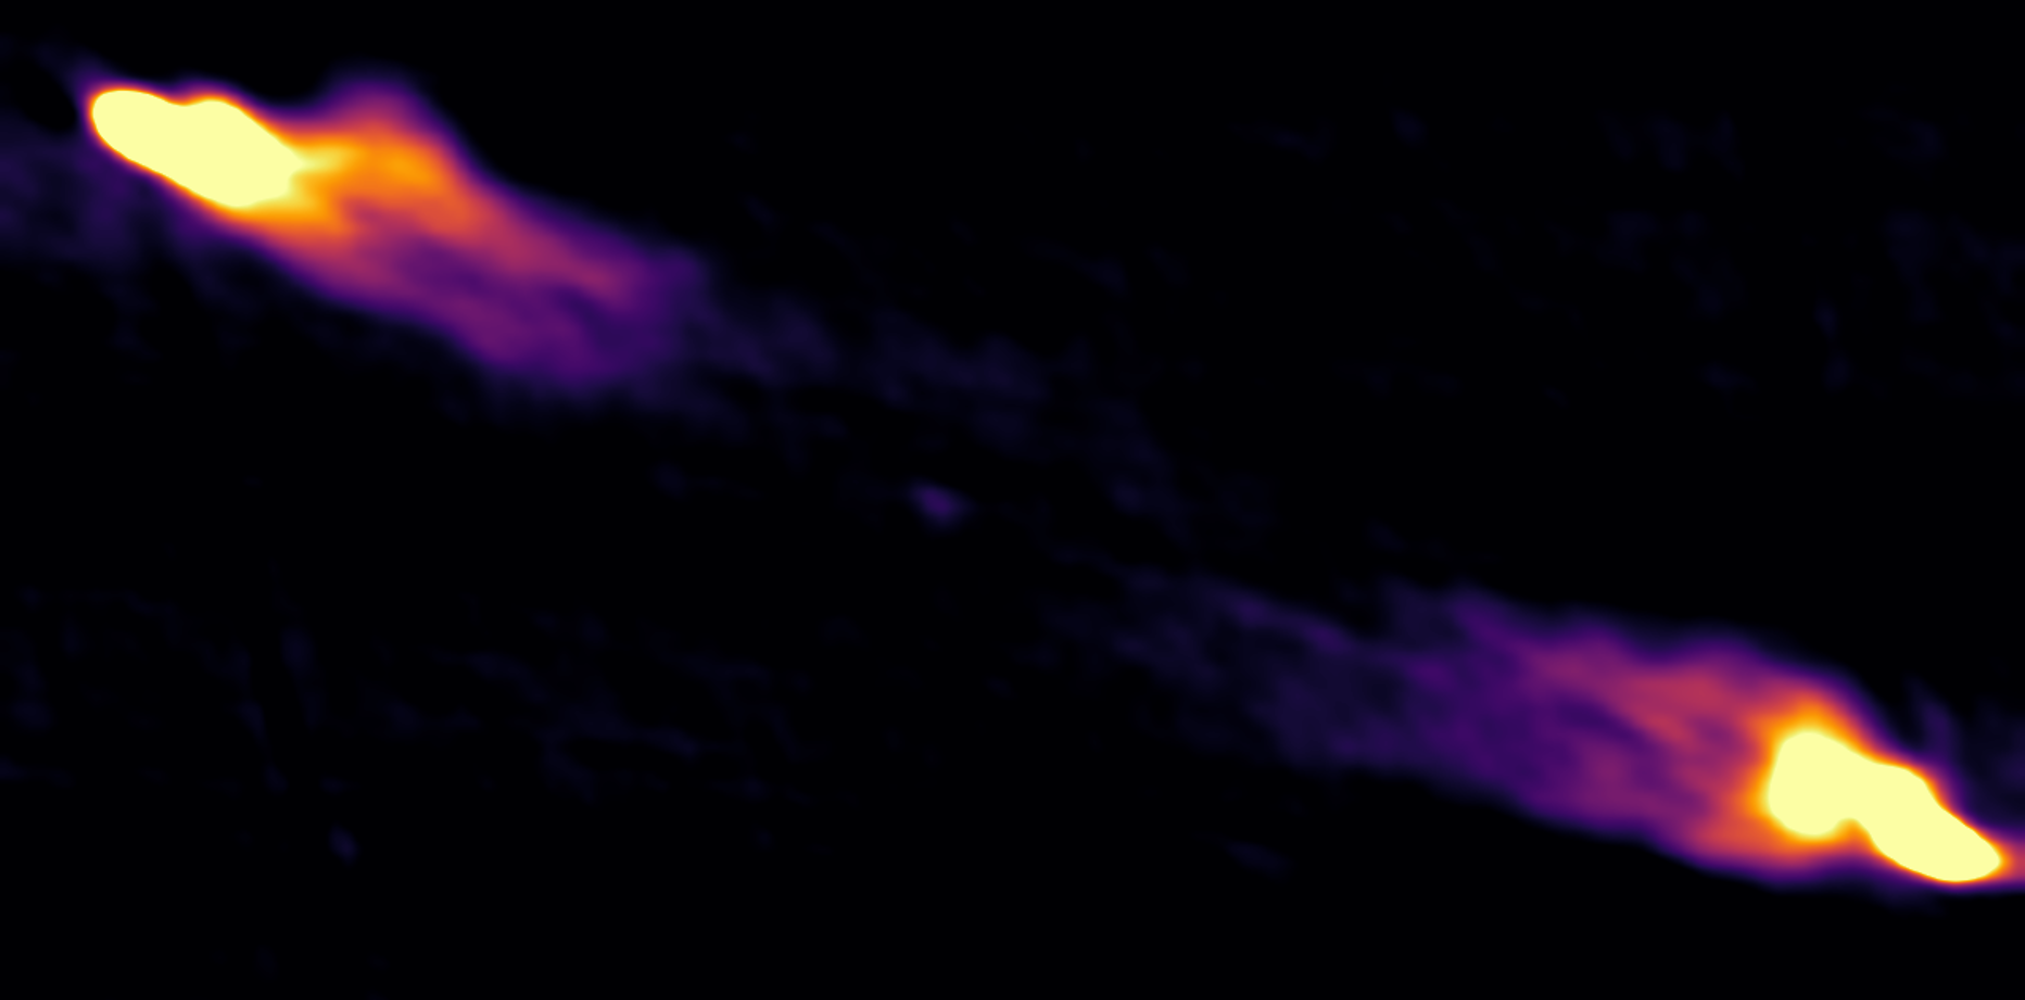

Extragalactic Jets

Credit: NRAO/AUI/NSF